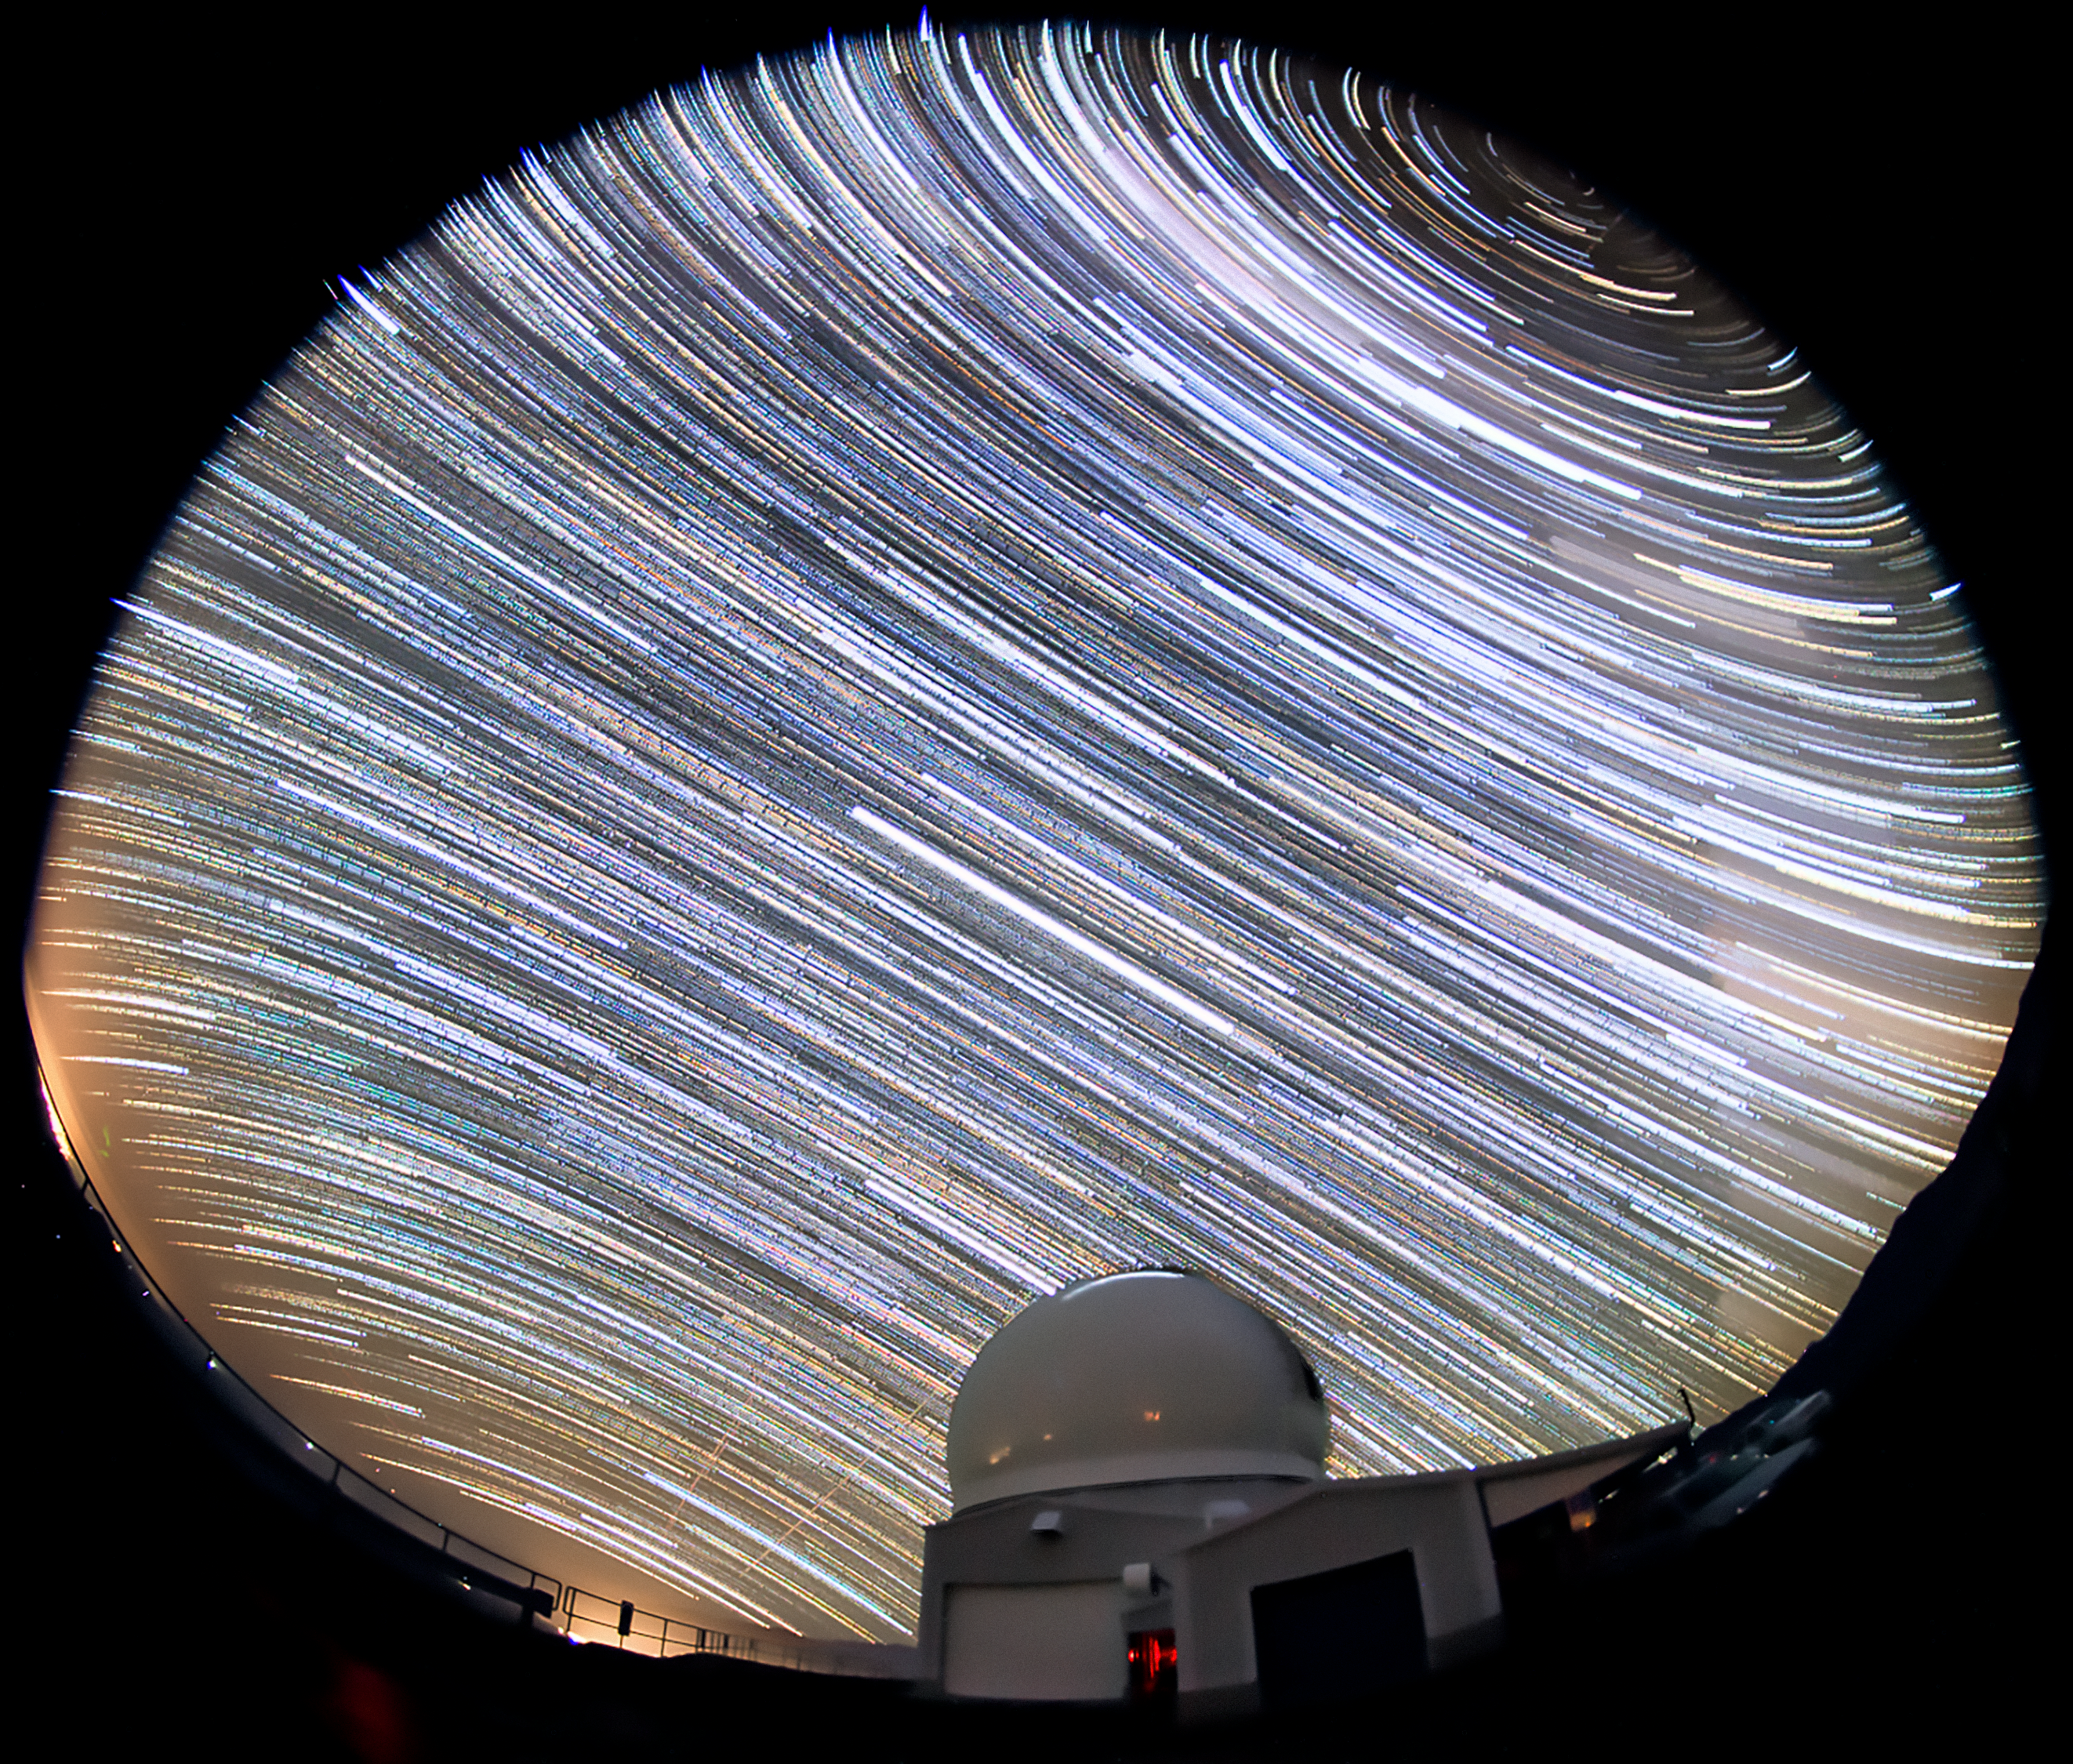

Star Trails Above SOAR

This image shows the SOAR Telescope located at Cerro Tololo, Chile.The stars appear to blur into trails over the course of the long photographic exposure time.

Credit: International Gemini Observatory/NOIRLab/AURA/NSF/M. Paredes